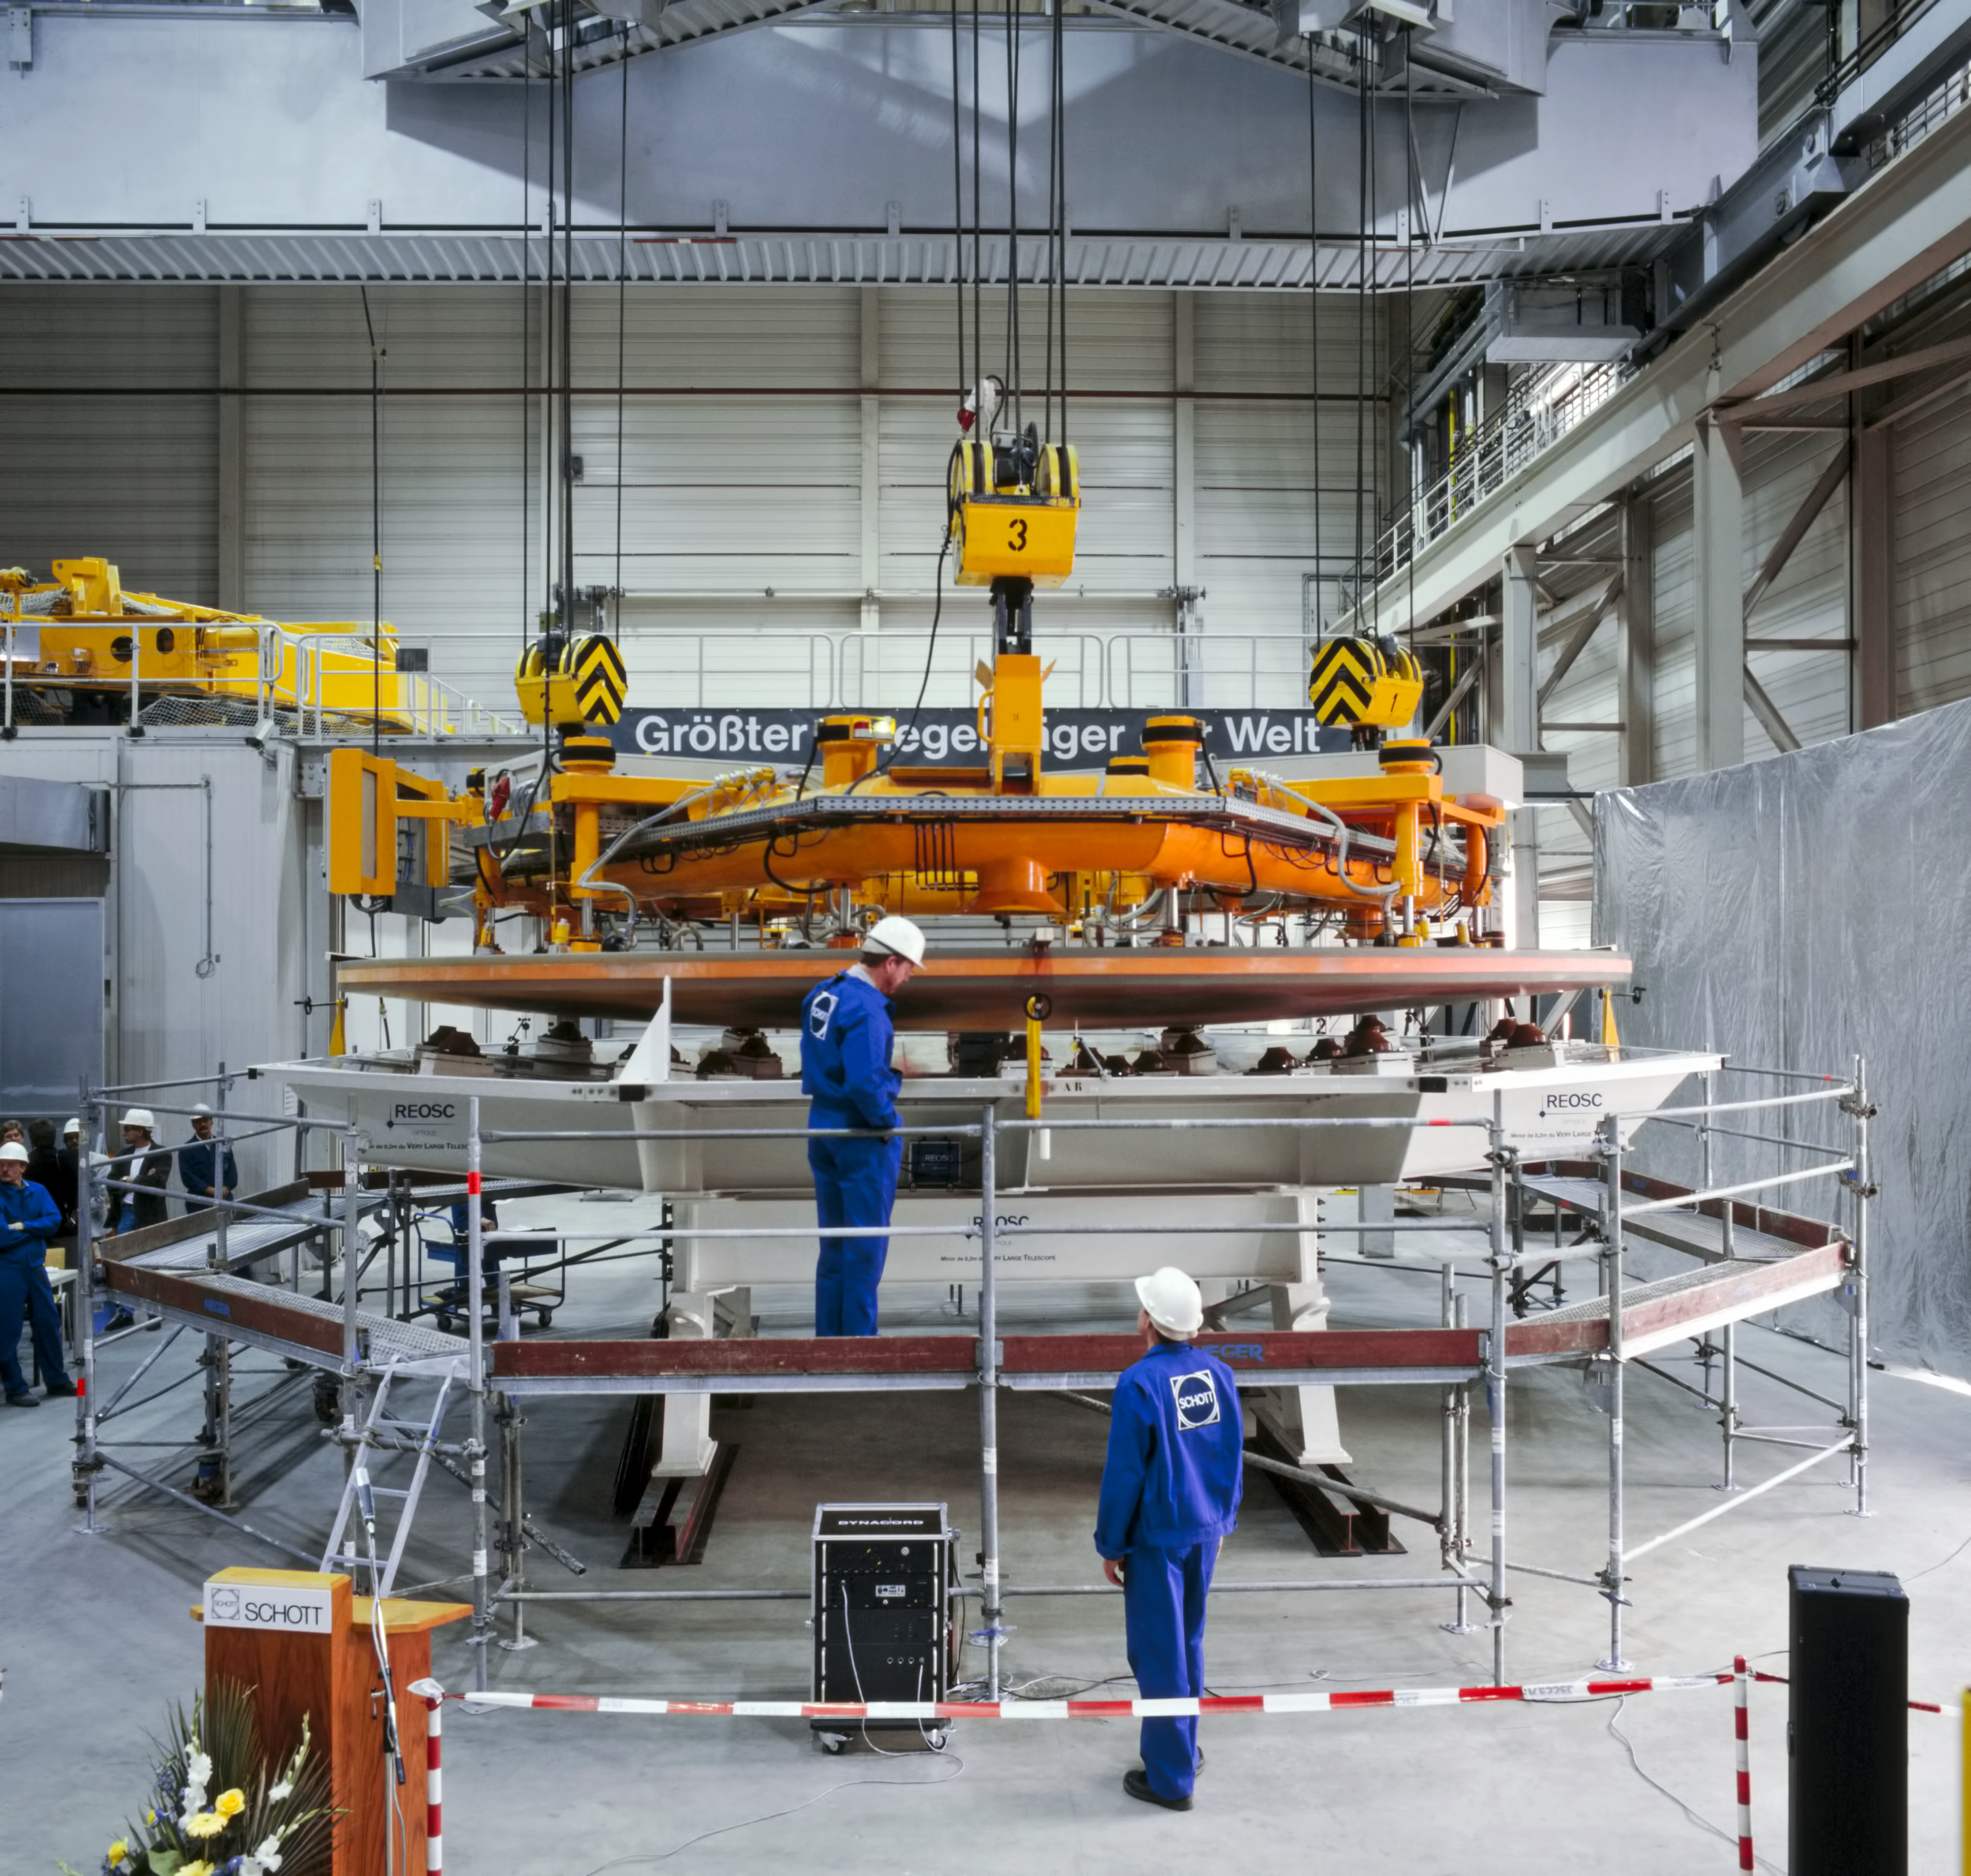

Delivery of the VLT Schott mirror, 1993

The first test run for the manufacture of mirror blanks in the 8-metre class was successfully performed at the Schott Glaswerke (Mainz, Germany) in early 1991. Completely new manufacturing techniques had to be developed in order to produce blanks of this size, a process never attempted before.

This mirror is now in use in the VLT.

Credit: ESO